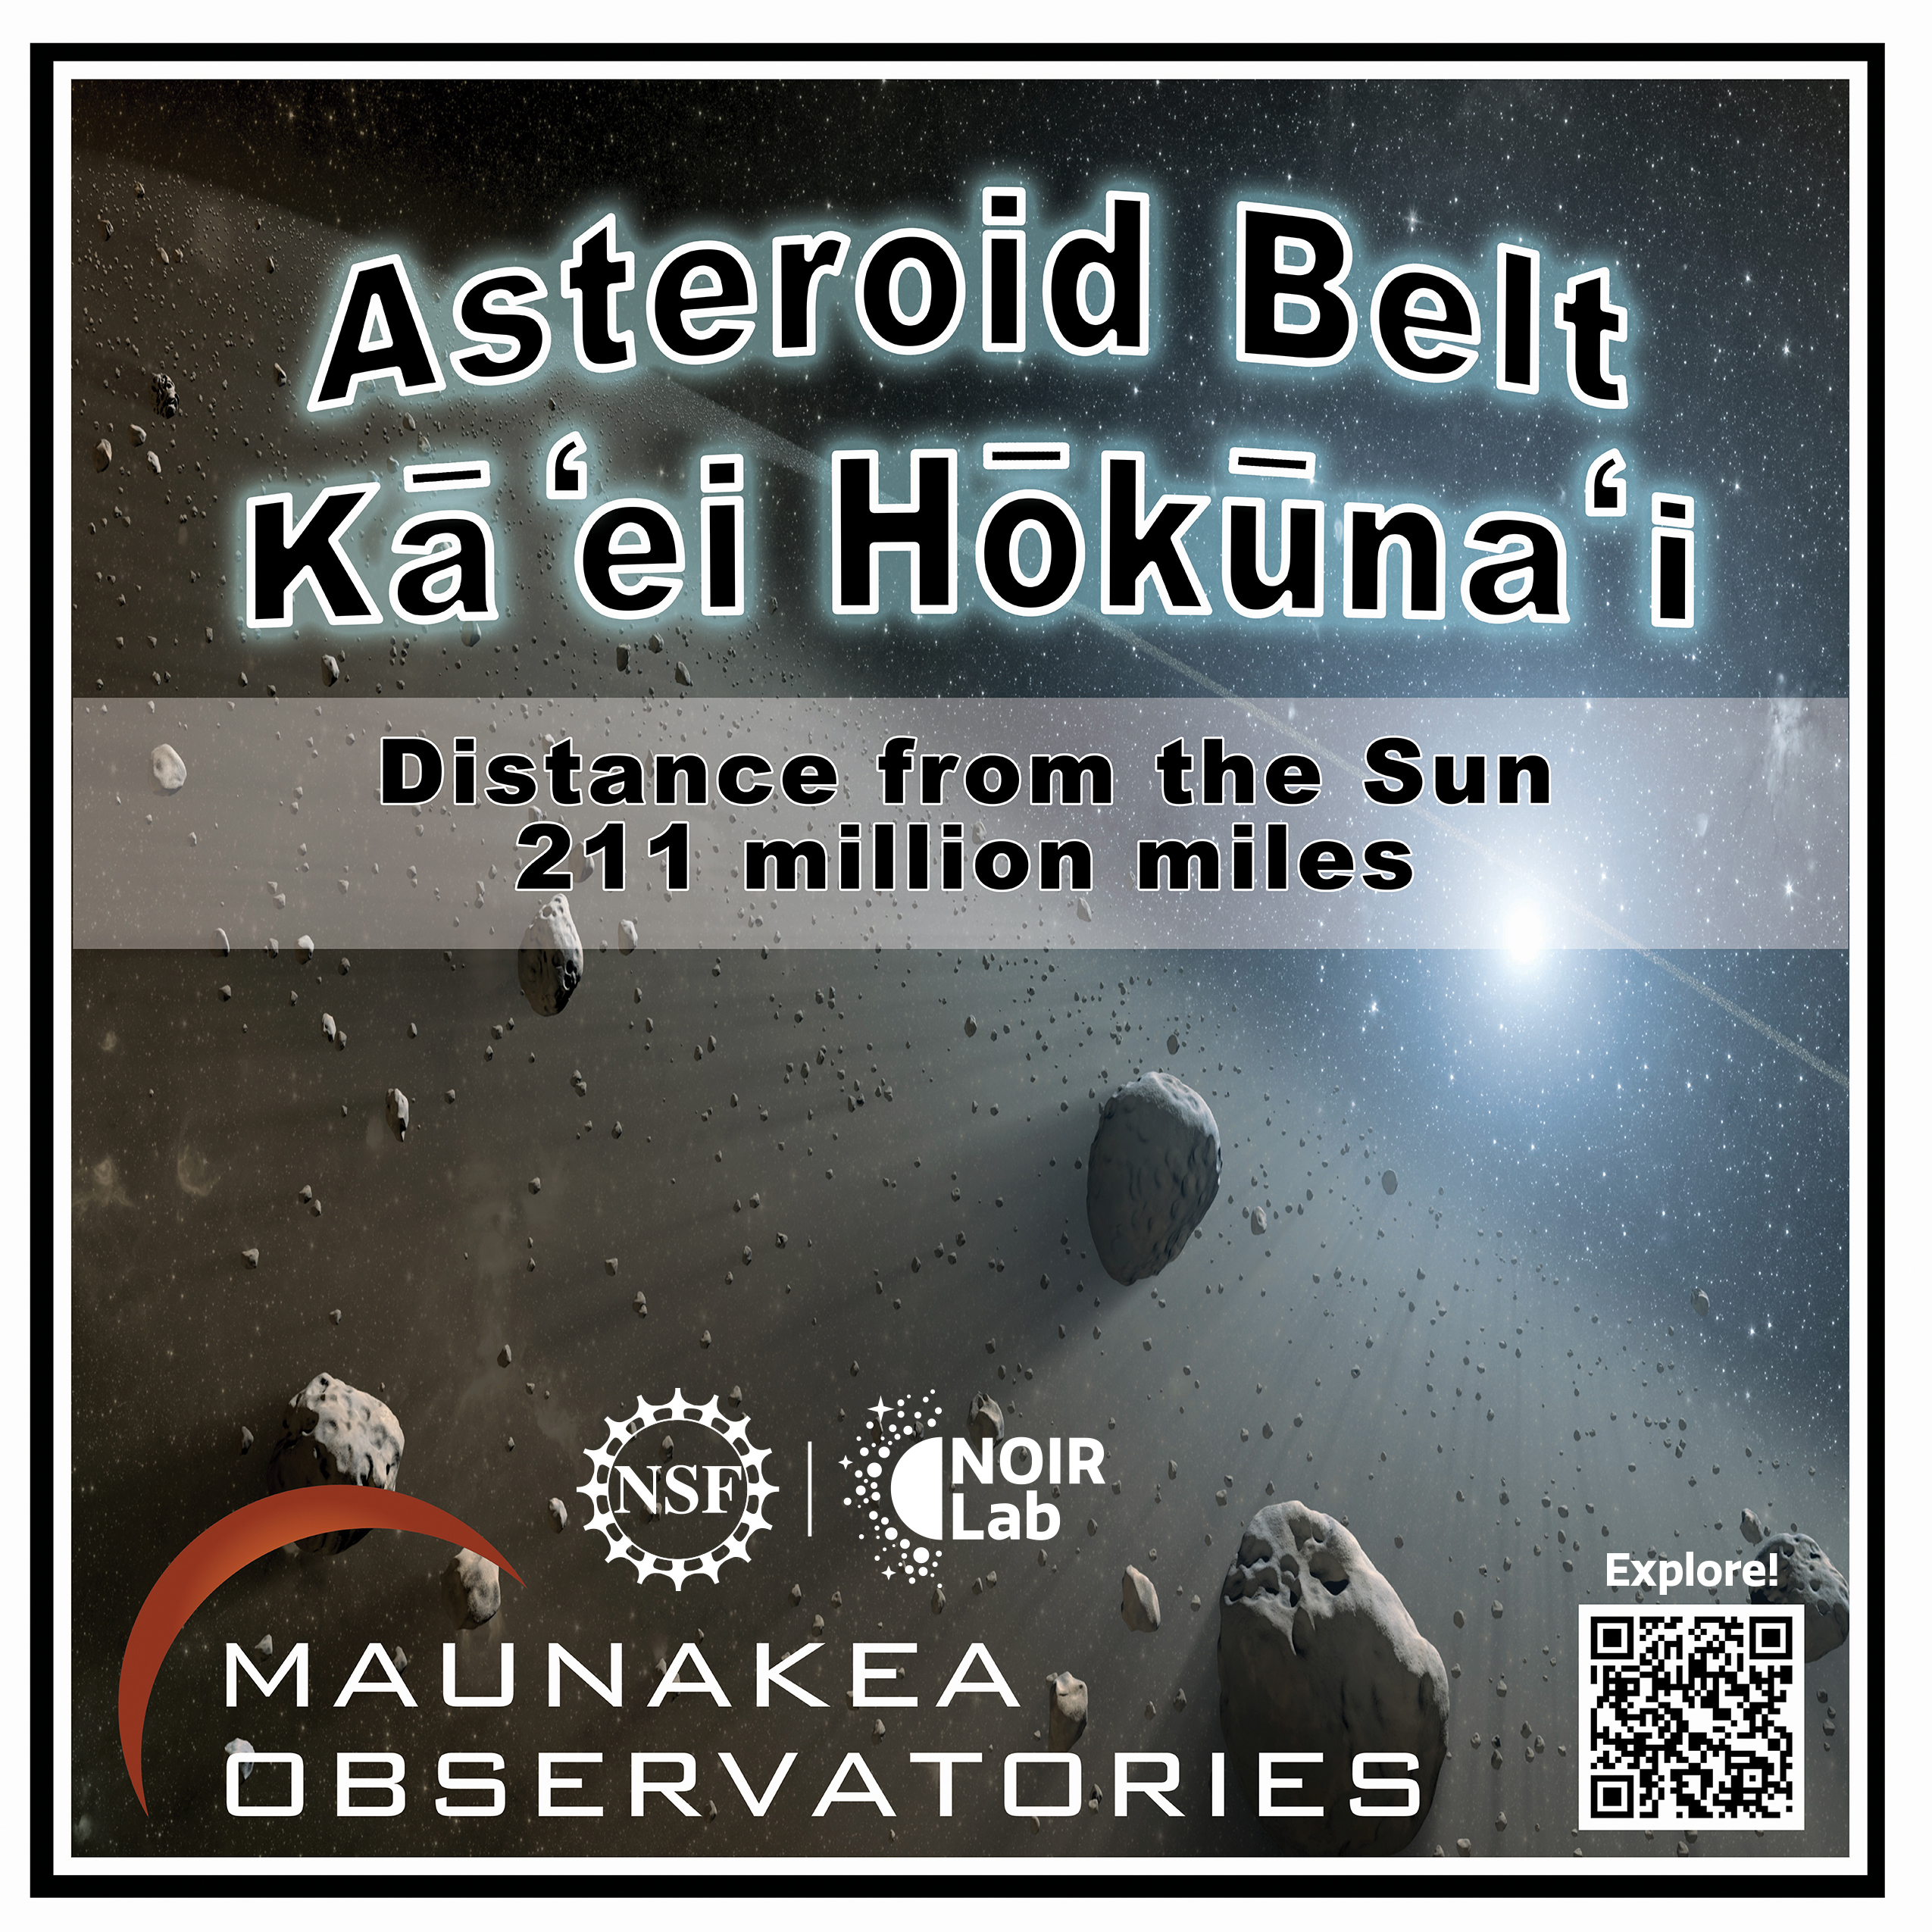

Solar System Walk Decal - Asteroid Belt

Credit: Maunakea Astronomy Outreach Committee